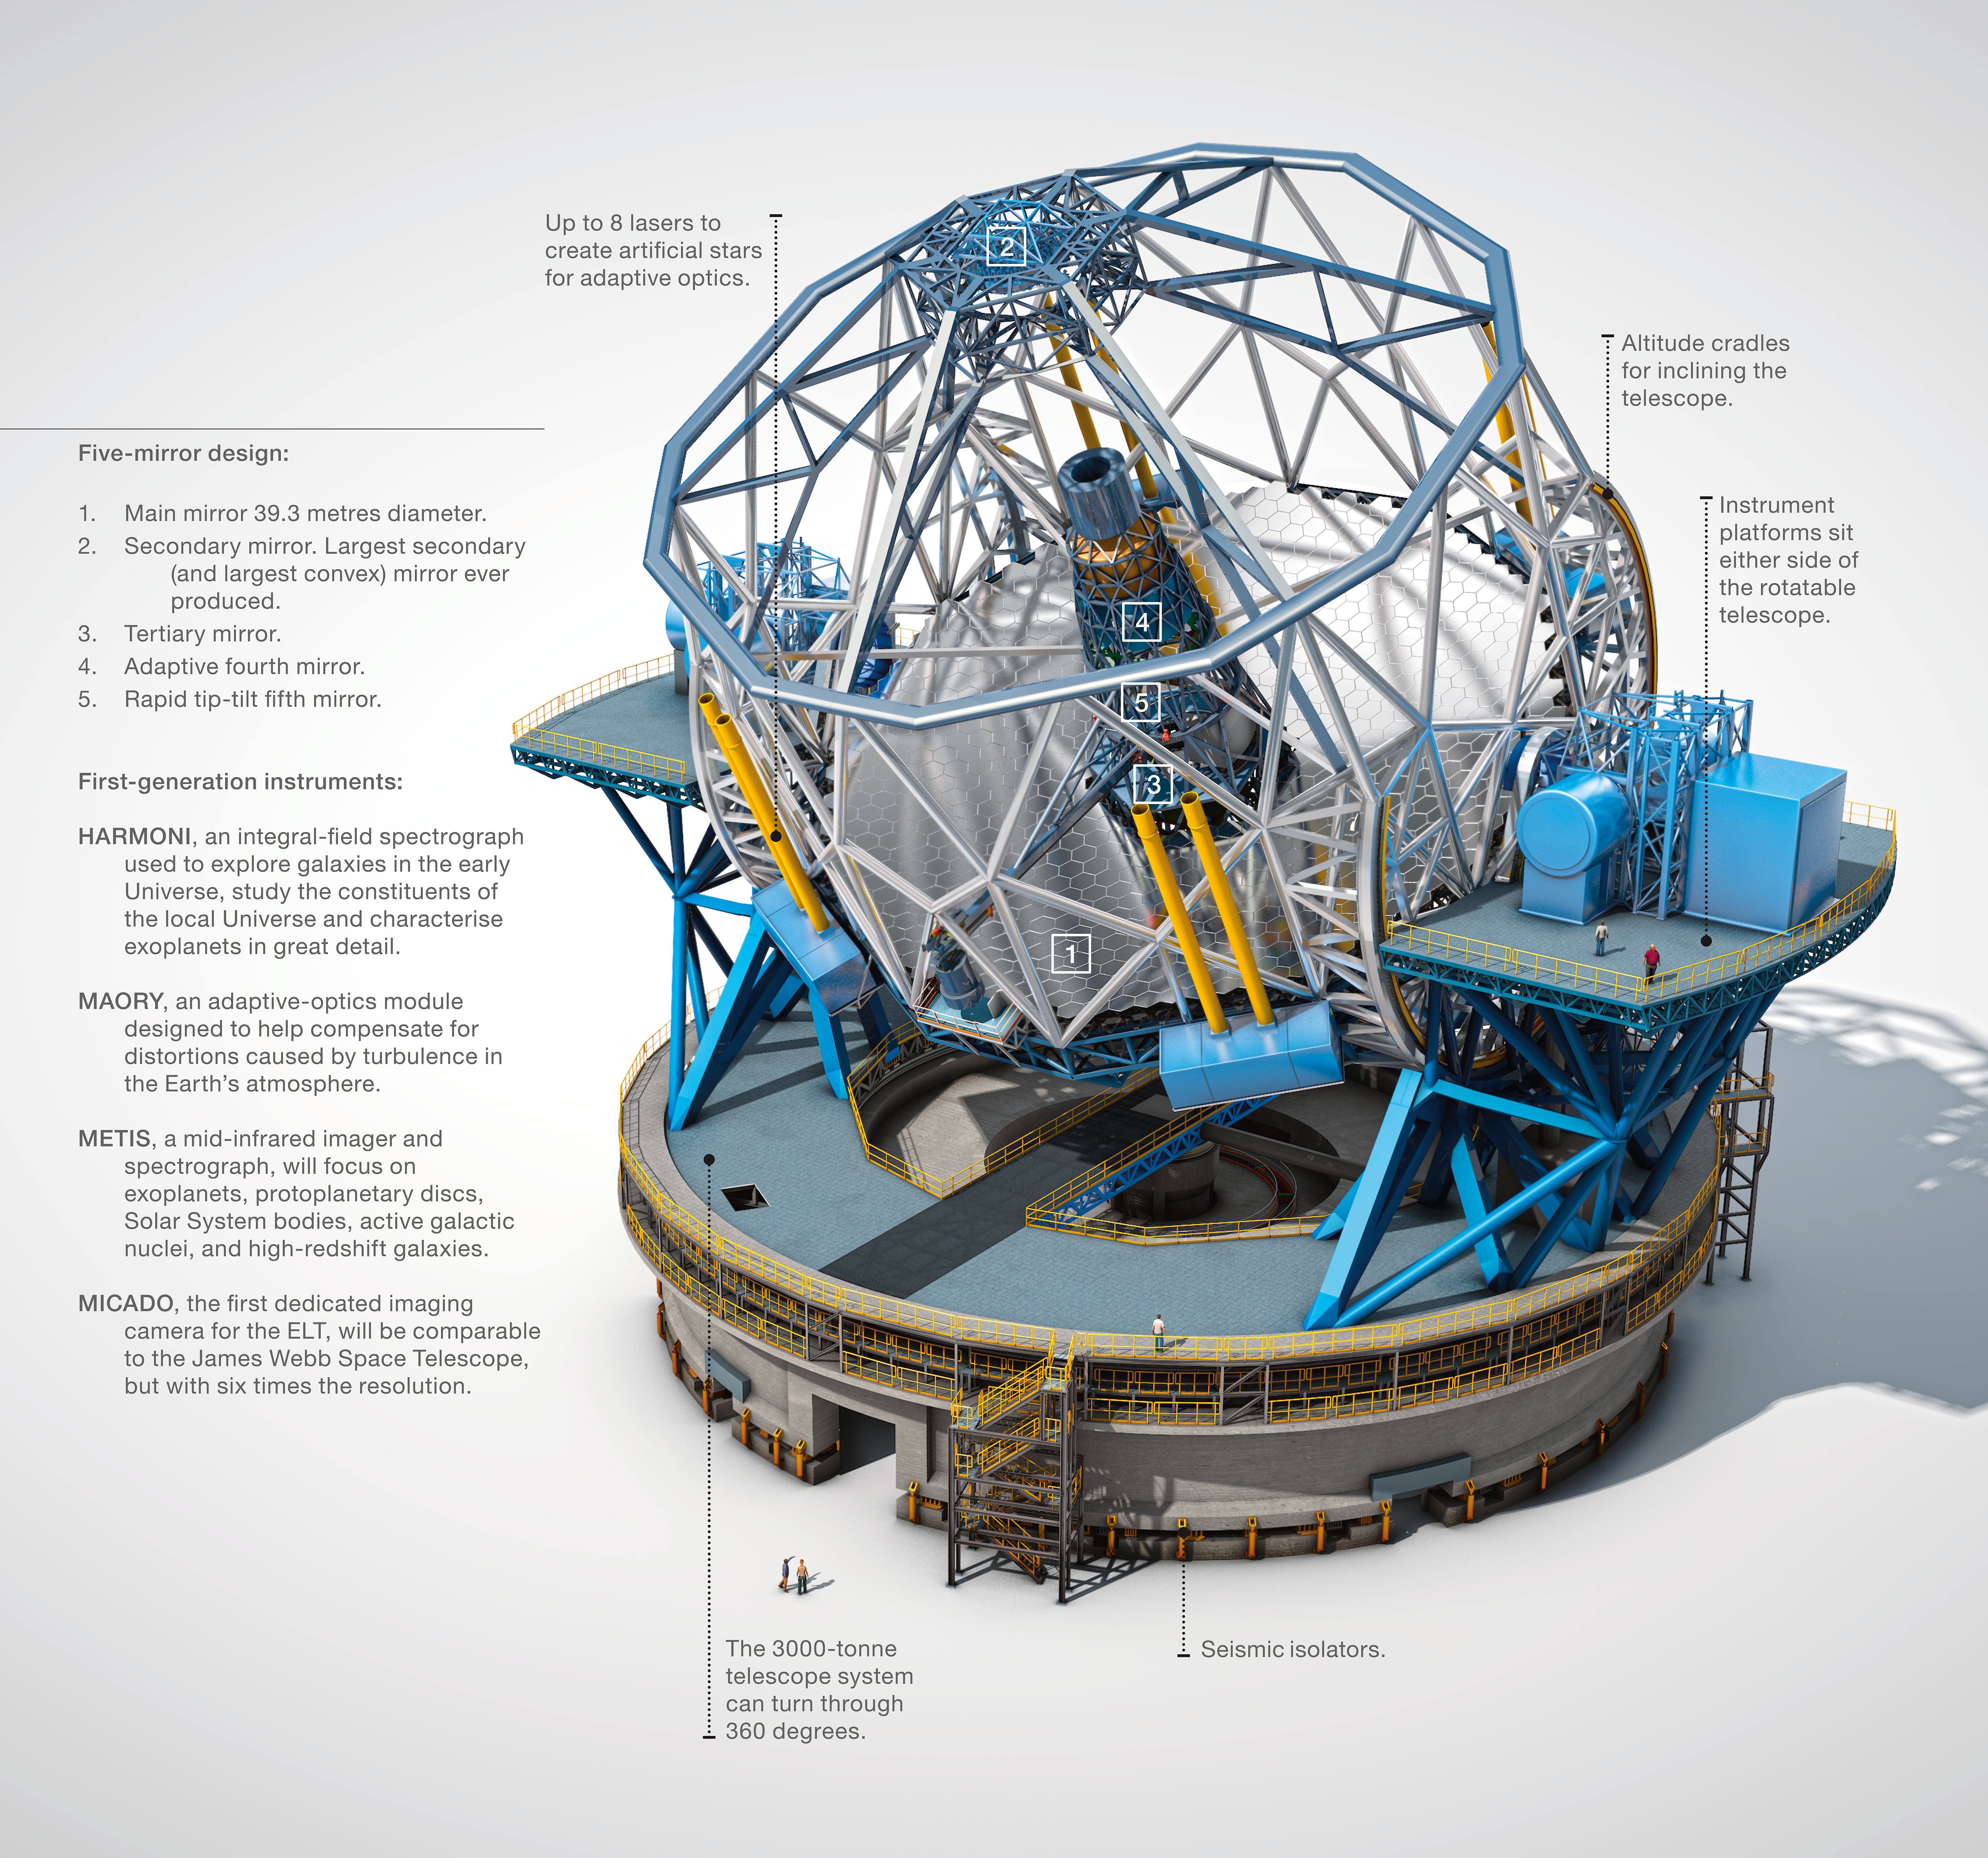

ELT instruments

This infographic provides a basic breakdown of the ELT's structure, focusing particularly on the first-generation of instruments.

Credit: ESO